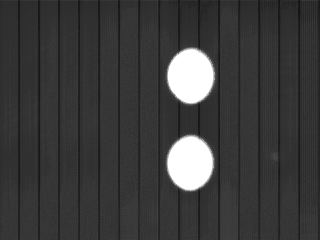

MIDI detector image

A typical MIDI detector image (life-size), given by the "field"camera mode of MIDI. The two disks correspond to the field-of-view of the two entrance beams (without beam-combiner before the detector), illuminated by the thermal background of the environment(walls of the laboratory). The vertical stripes correspond to the readout channels of the detector, which have slightly different gains,especially at the edge. Substraction by reference image allows to discard these artifacts.

Credit: ESO